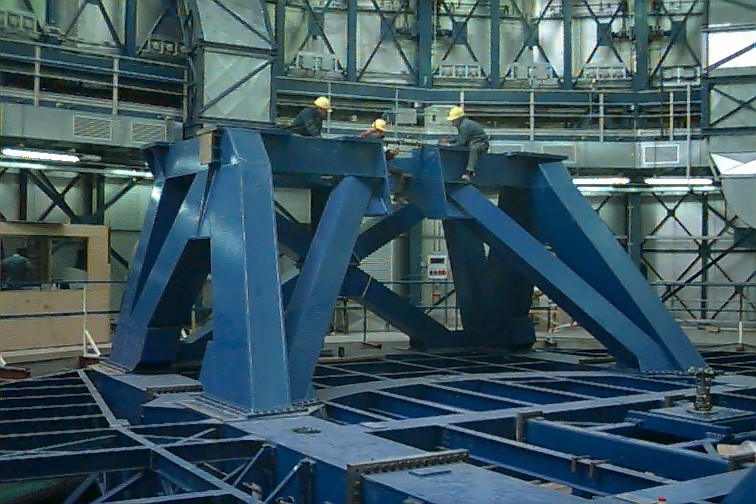

Aligning the UT1 intermediate structures

The four big frames forming the base of the altitude pedestals were added. These are known as the Lower Intermediate Structure . It was found to be advantageous to install all four pieces in one go. This was done by dragging the pieces to the back of the shutter with large cable winches. All four lower intermediate structure pieces are now in the UT1 and were carefully aligned with the azimuth axis.

Credit: ESO